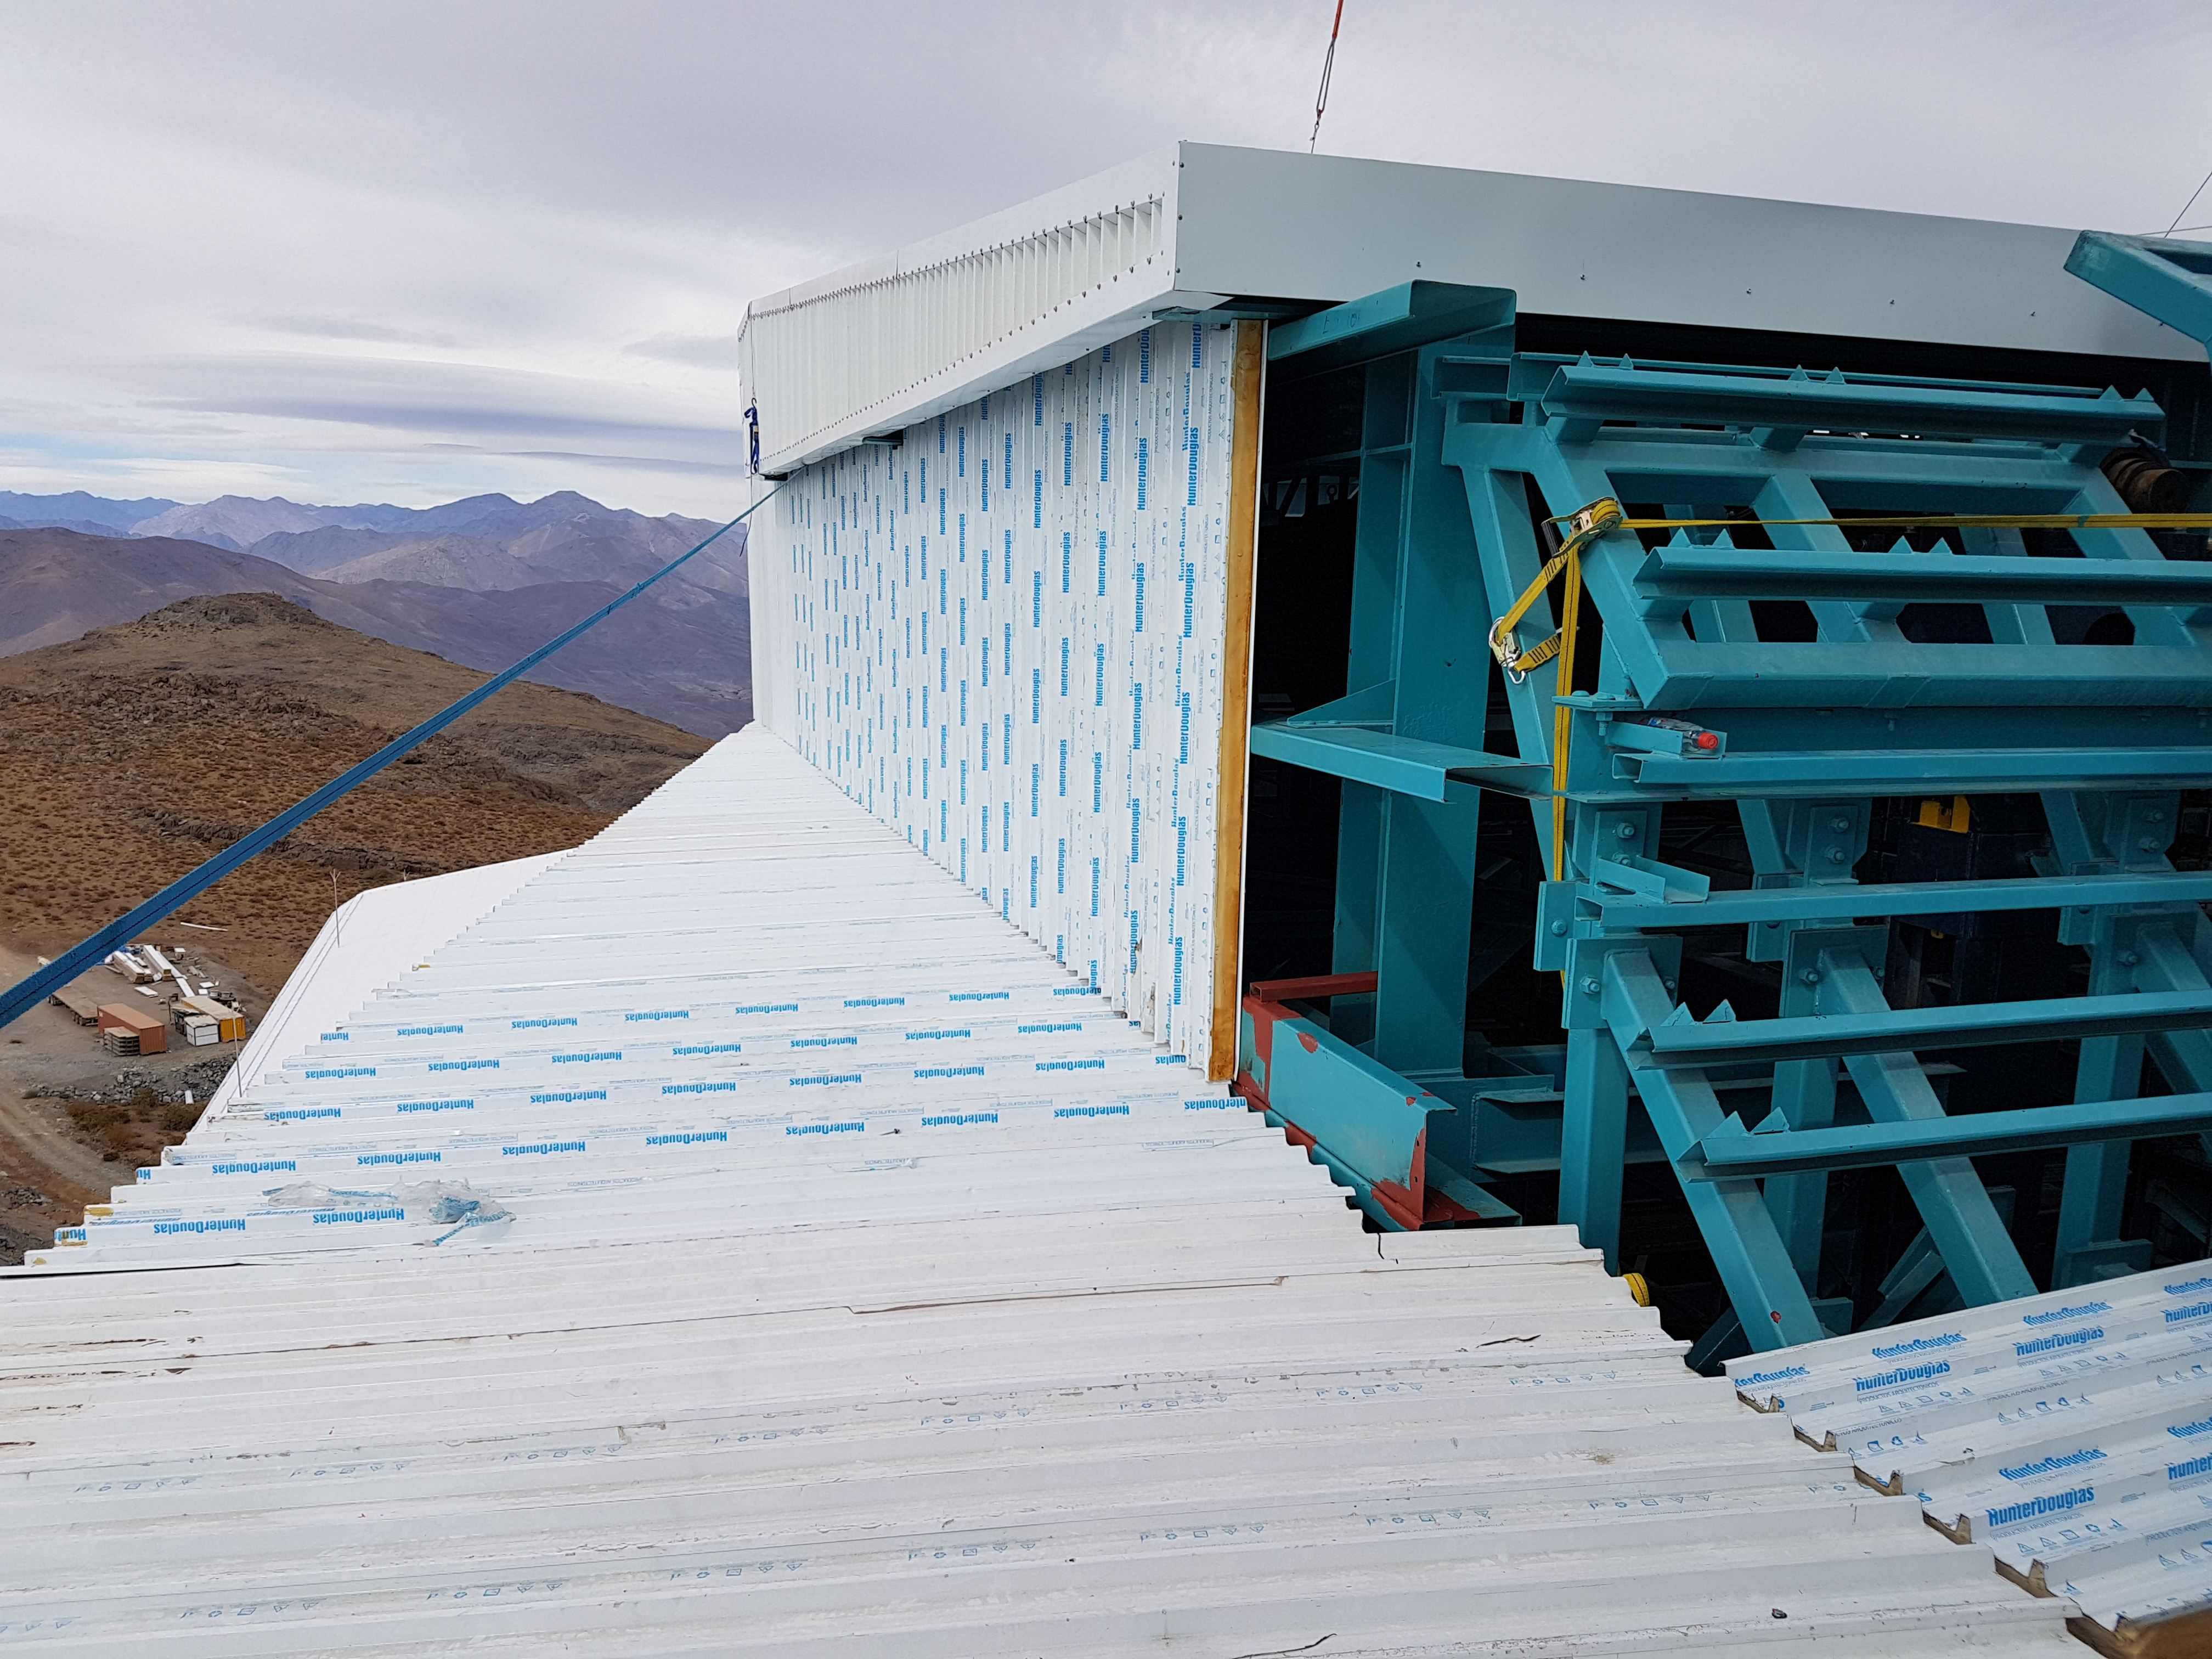

Weeky Construction Photos

Working hard to install siding and close the support building around the tower.

Credit: Rubin Observatory/NSF/AURA